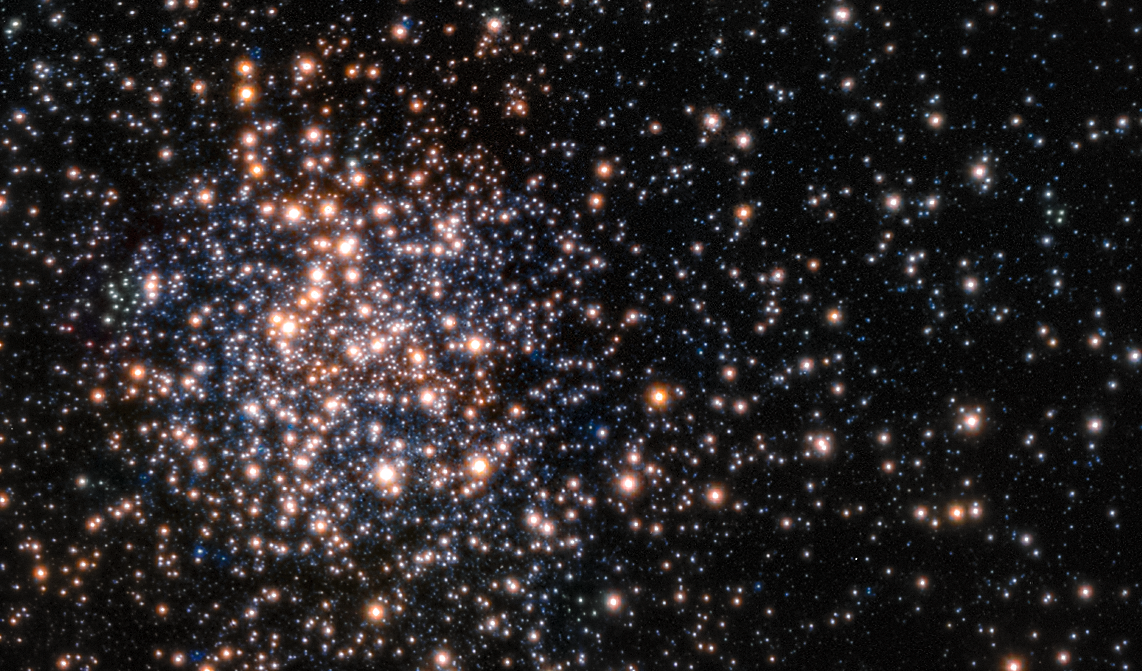

The unusual cluster Terzan 5

Peering through the thick dust clouds of the galactic bulge an international team of astronomers has revealed the unusual mix of stars in the stellar cluster known as Terzan 5. The new results indicate that Terzan 5 is in fact one of the bulge's primordial building blocks, most likely the relic of the very early days of the Milky Way.

This picture is from the Multi-Conjugate Adaptive Optics Demonstrator (MAD), a prototype adaptive optics system used to demonstrate the feasibility of different techniques in the framework of the E-ELT and the second generation VLT Instruments. The star colours are from the Hubble image of the same star field.

Credit: ESO/F. Ferraro